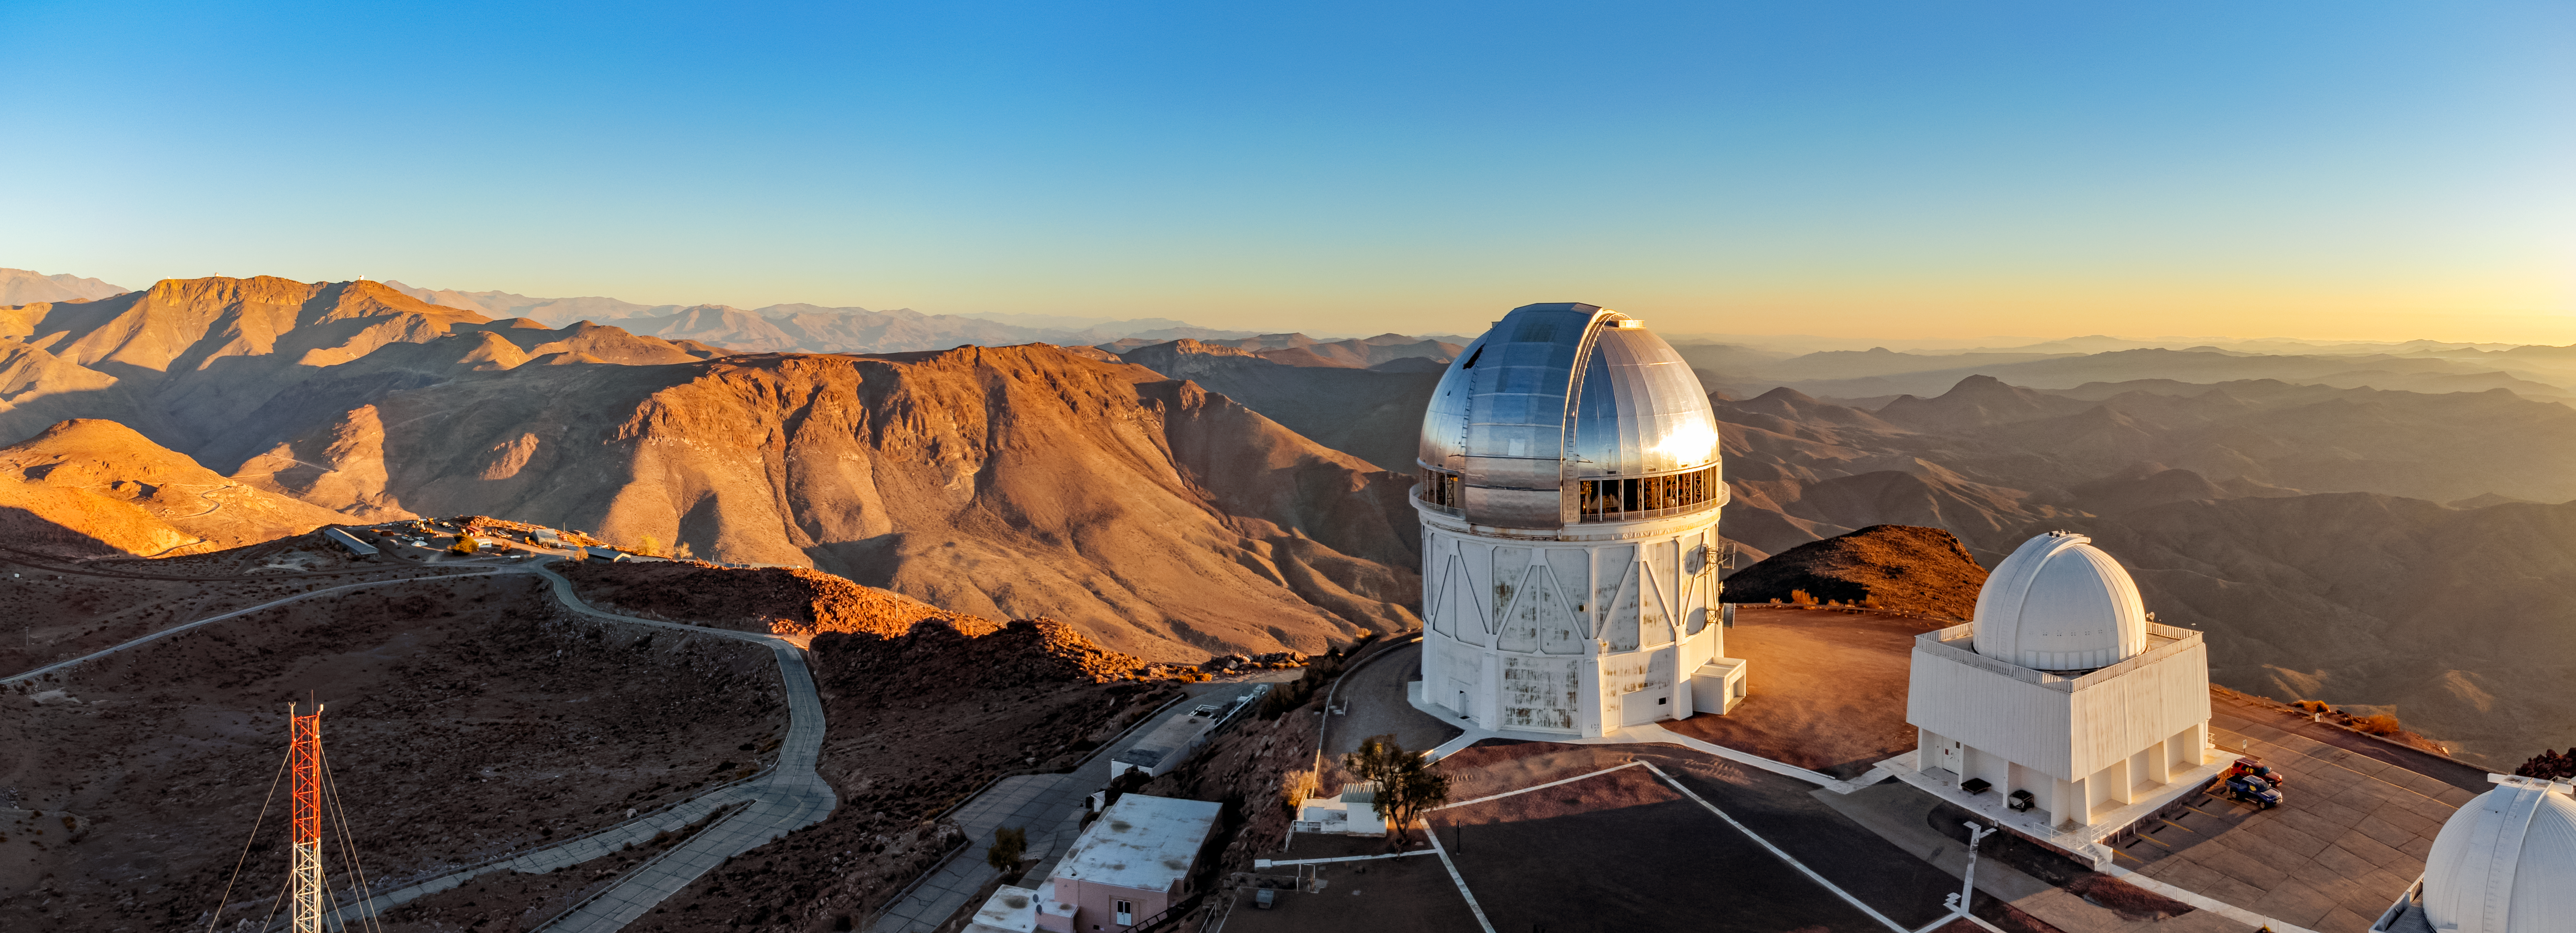

Victor M. Blanco 4-meter Telescope at CTIO

Aerial view of the Victor M. Blanco 4-meter Telescope (left) at the Cerro Tololo Inter-American Observatory in Chile with two of the four SMARTS Consortium telescopes to its right.

Credit: CTIO/NOIRLab/NSF/AURA/T. Matsopoulos